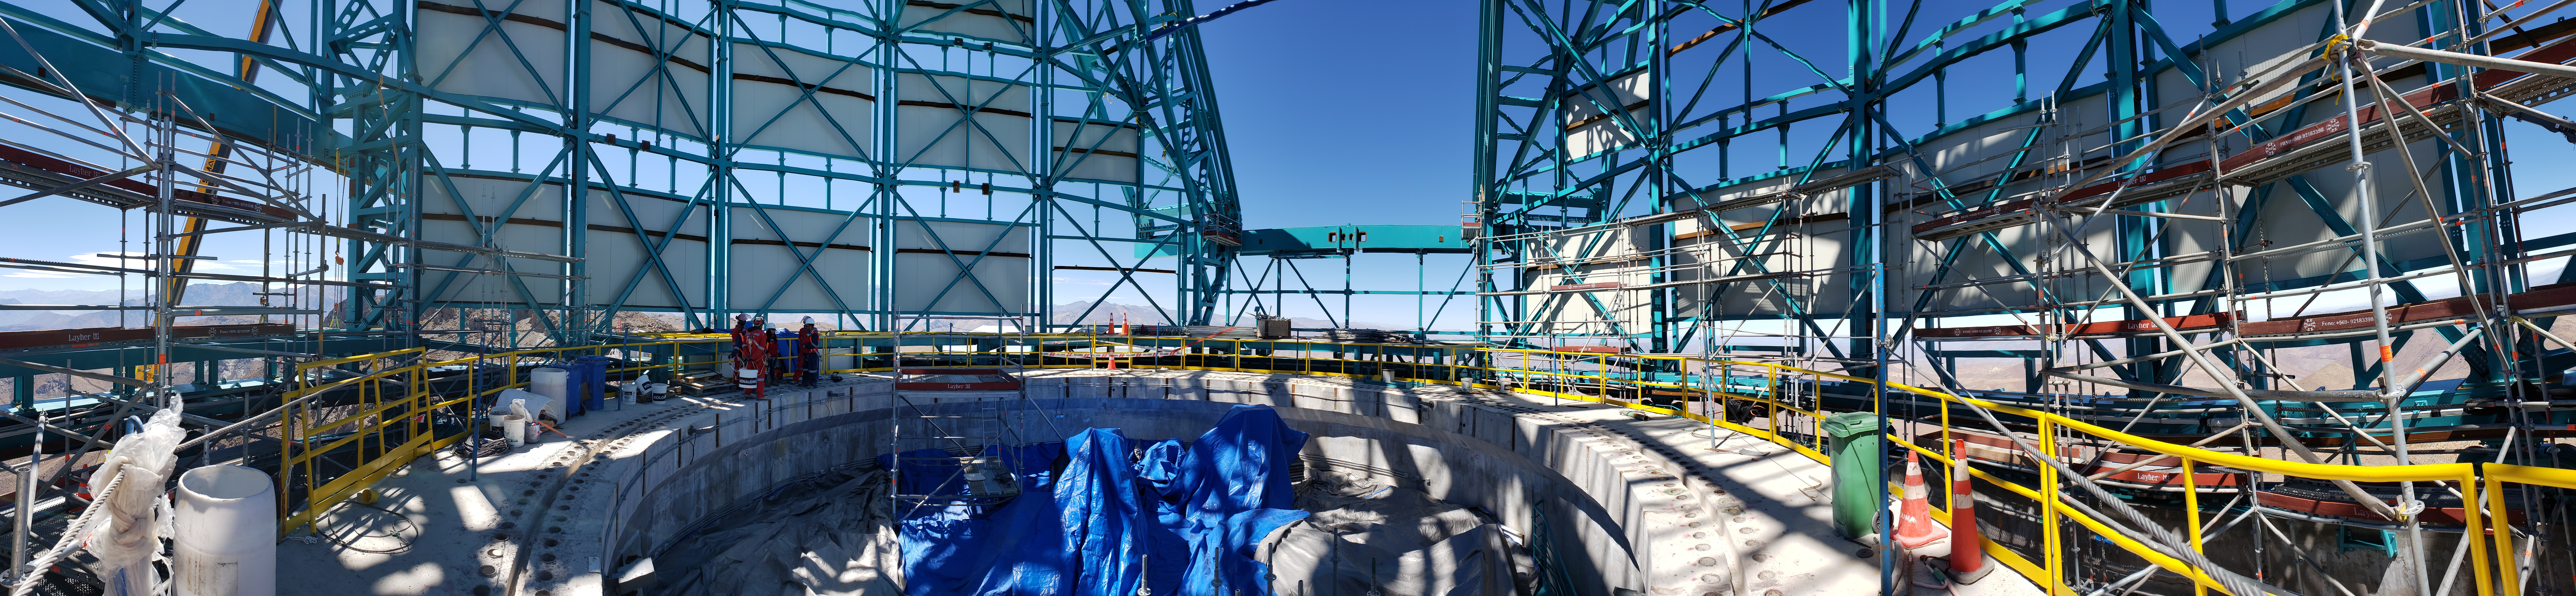

Summit Construction Progress October 2019

General overview photos of recent progress on the summit.

Credit: Rubin Observatory/NSF/AURA